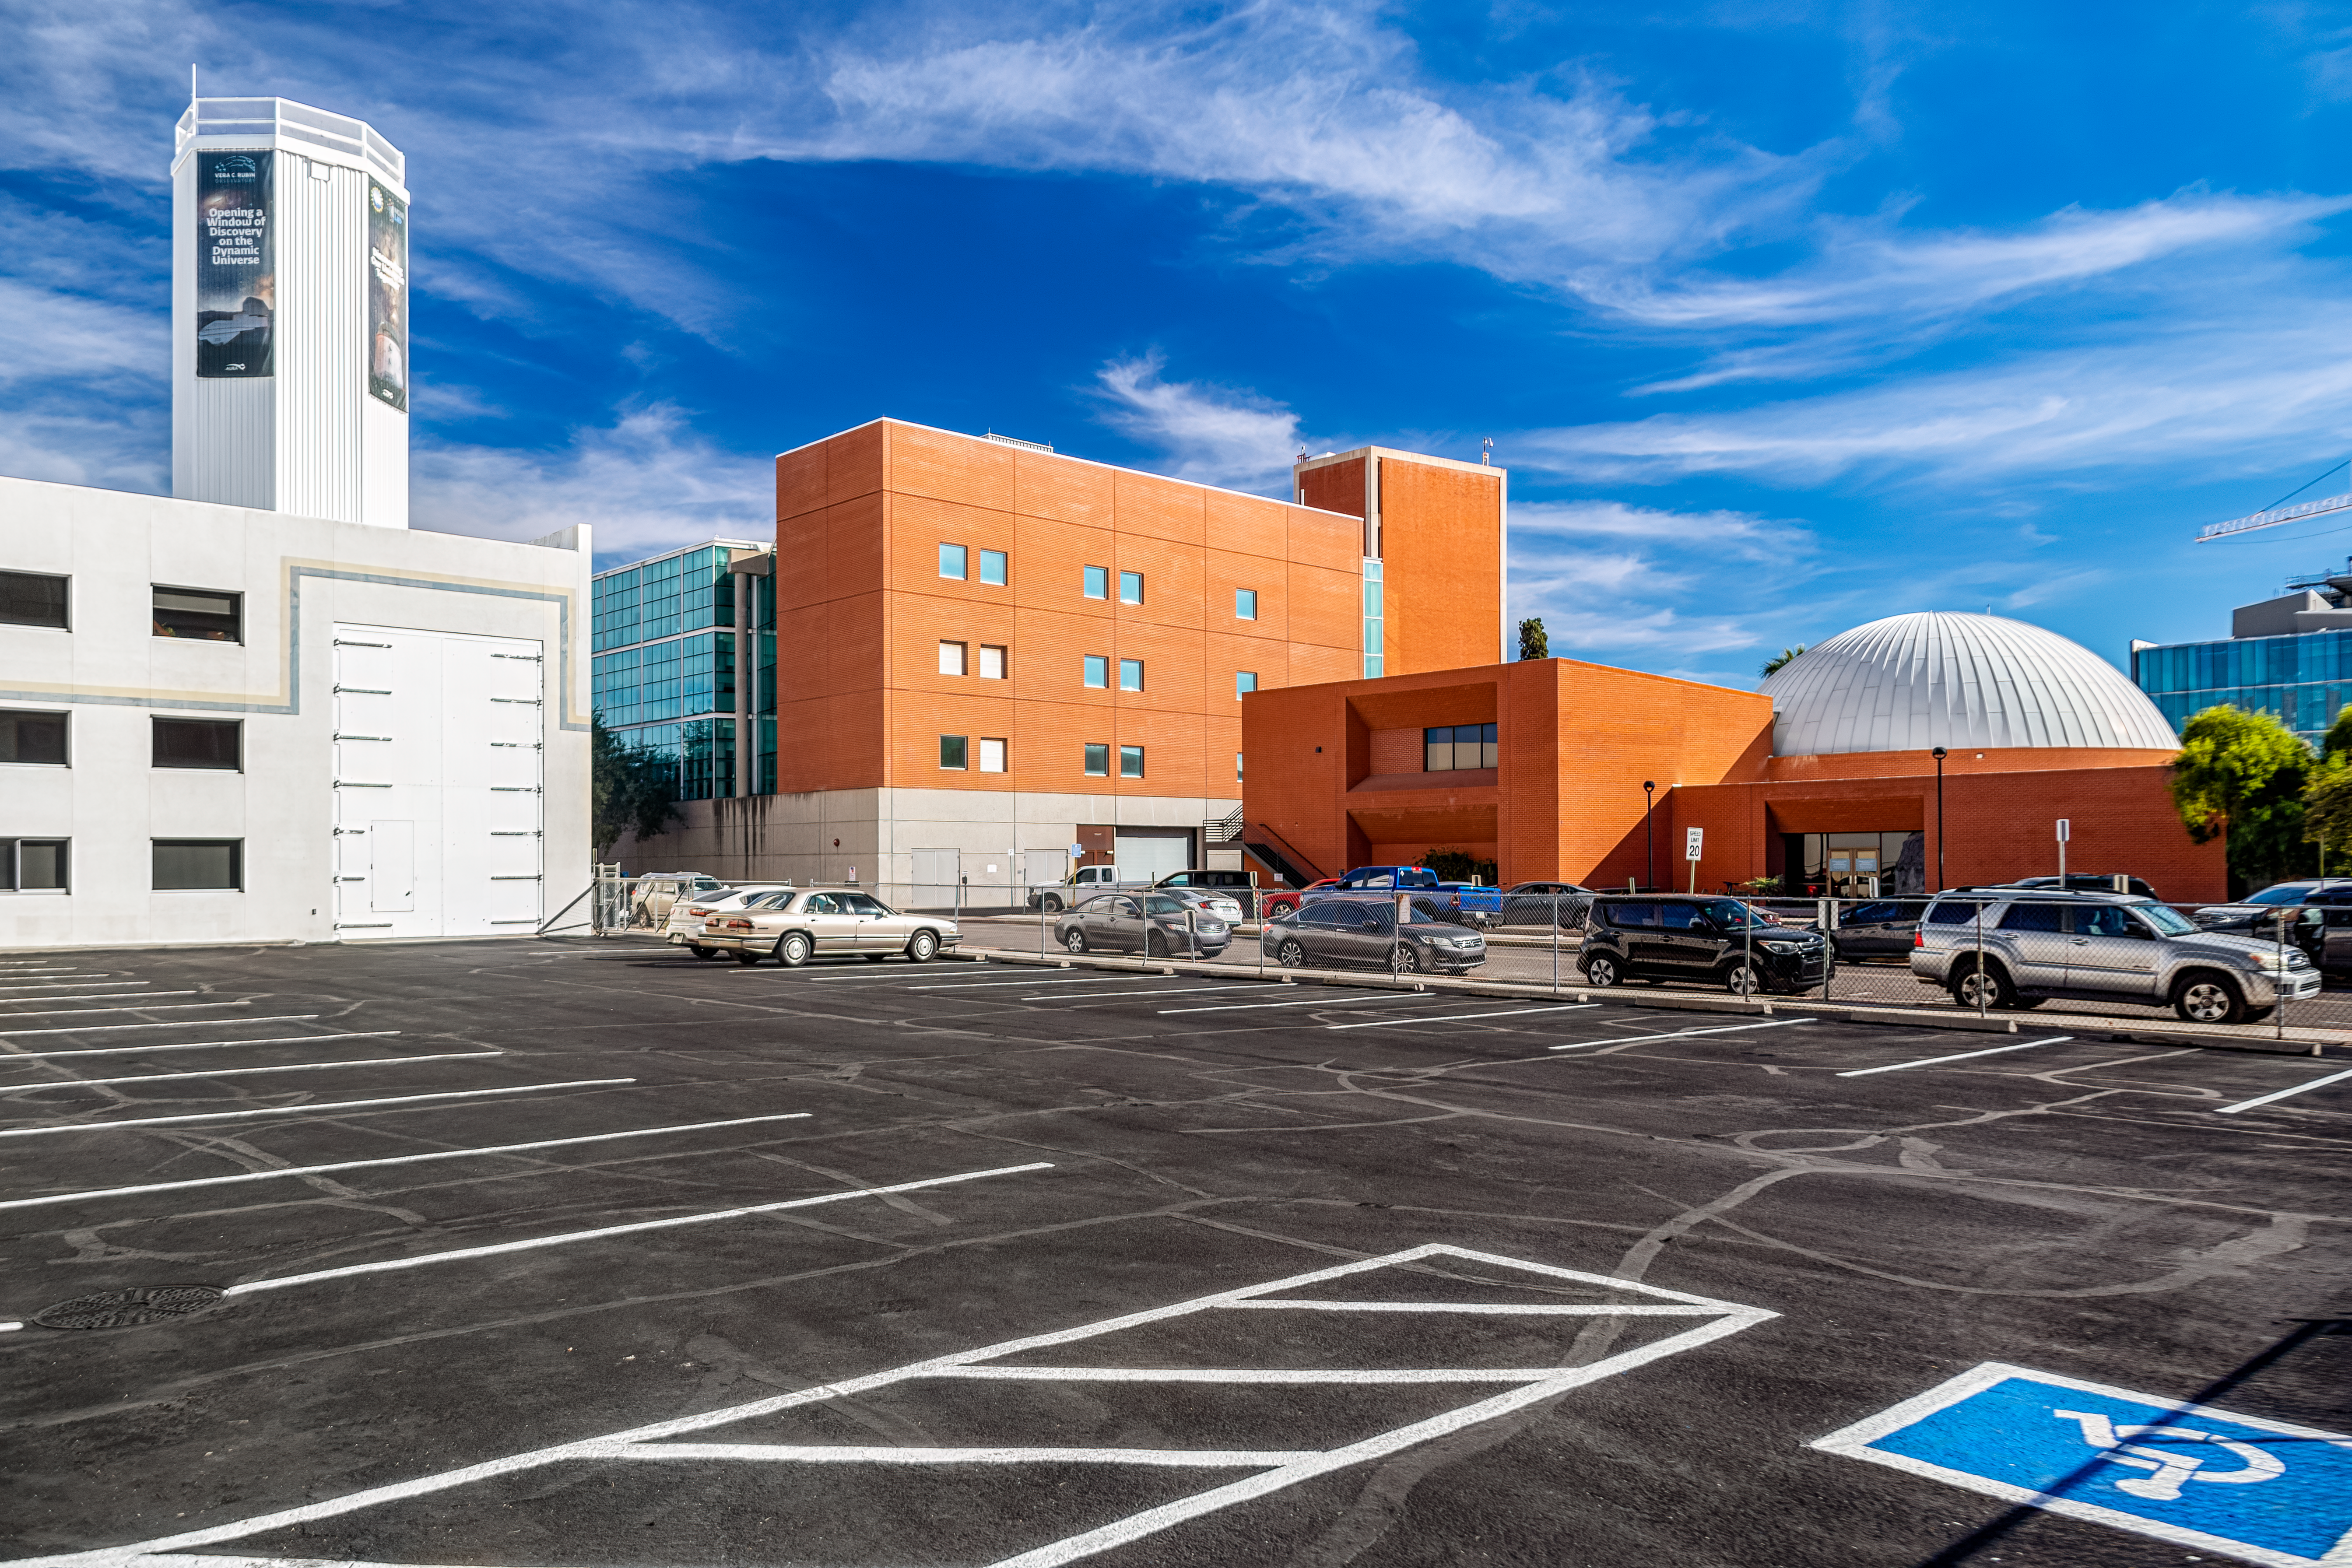

NOIRLab HQ Parking Lot

One of the parking lots at NOIRLab Headquarters in Tucson, Arizona.

Credit: NOIRLab/NSF/AURA/P. Horálek